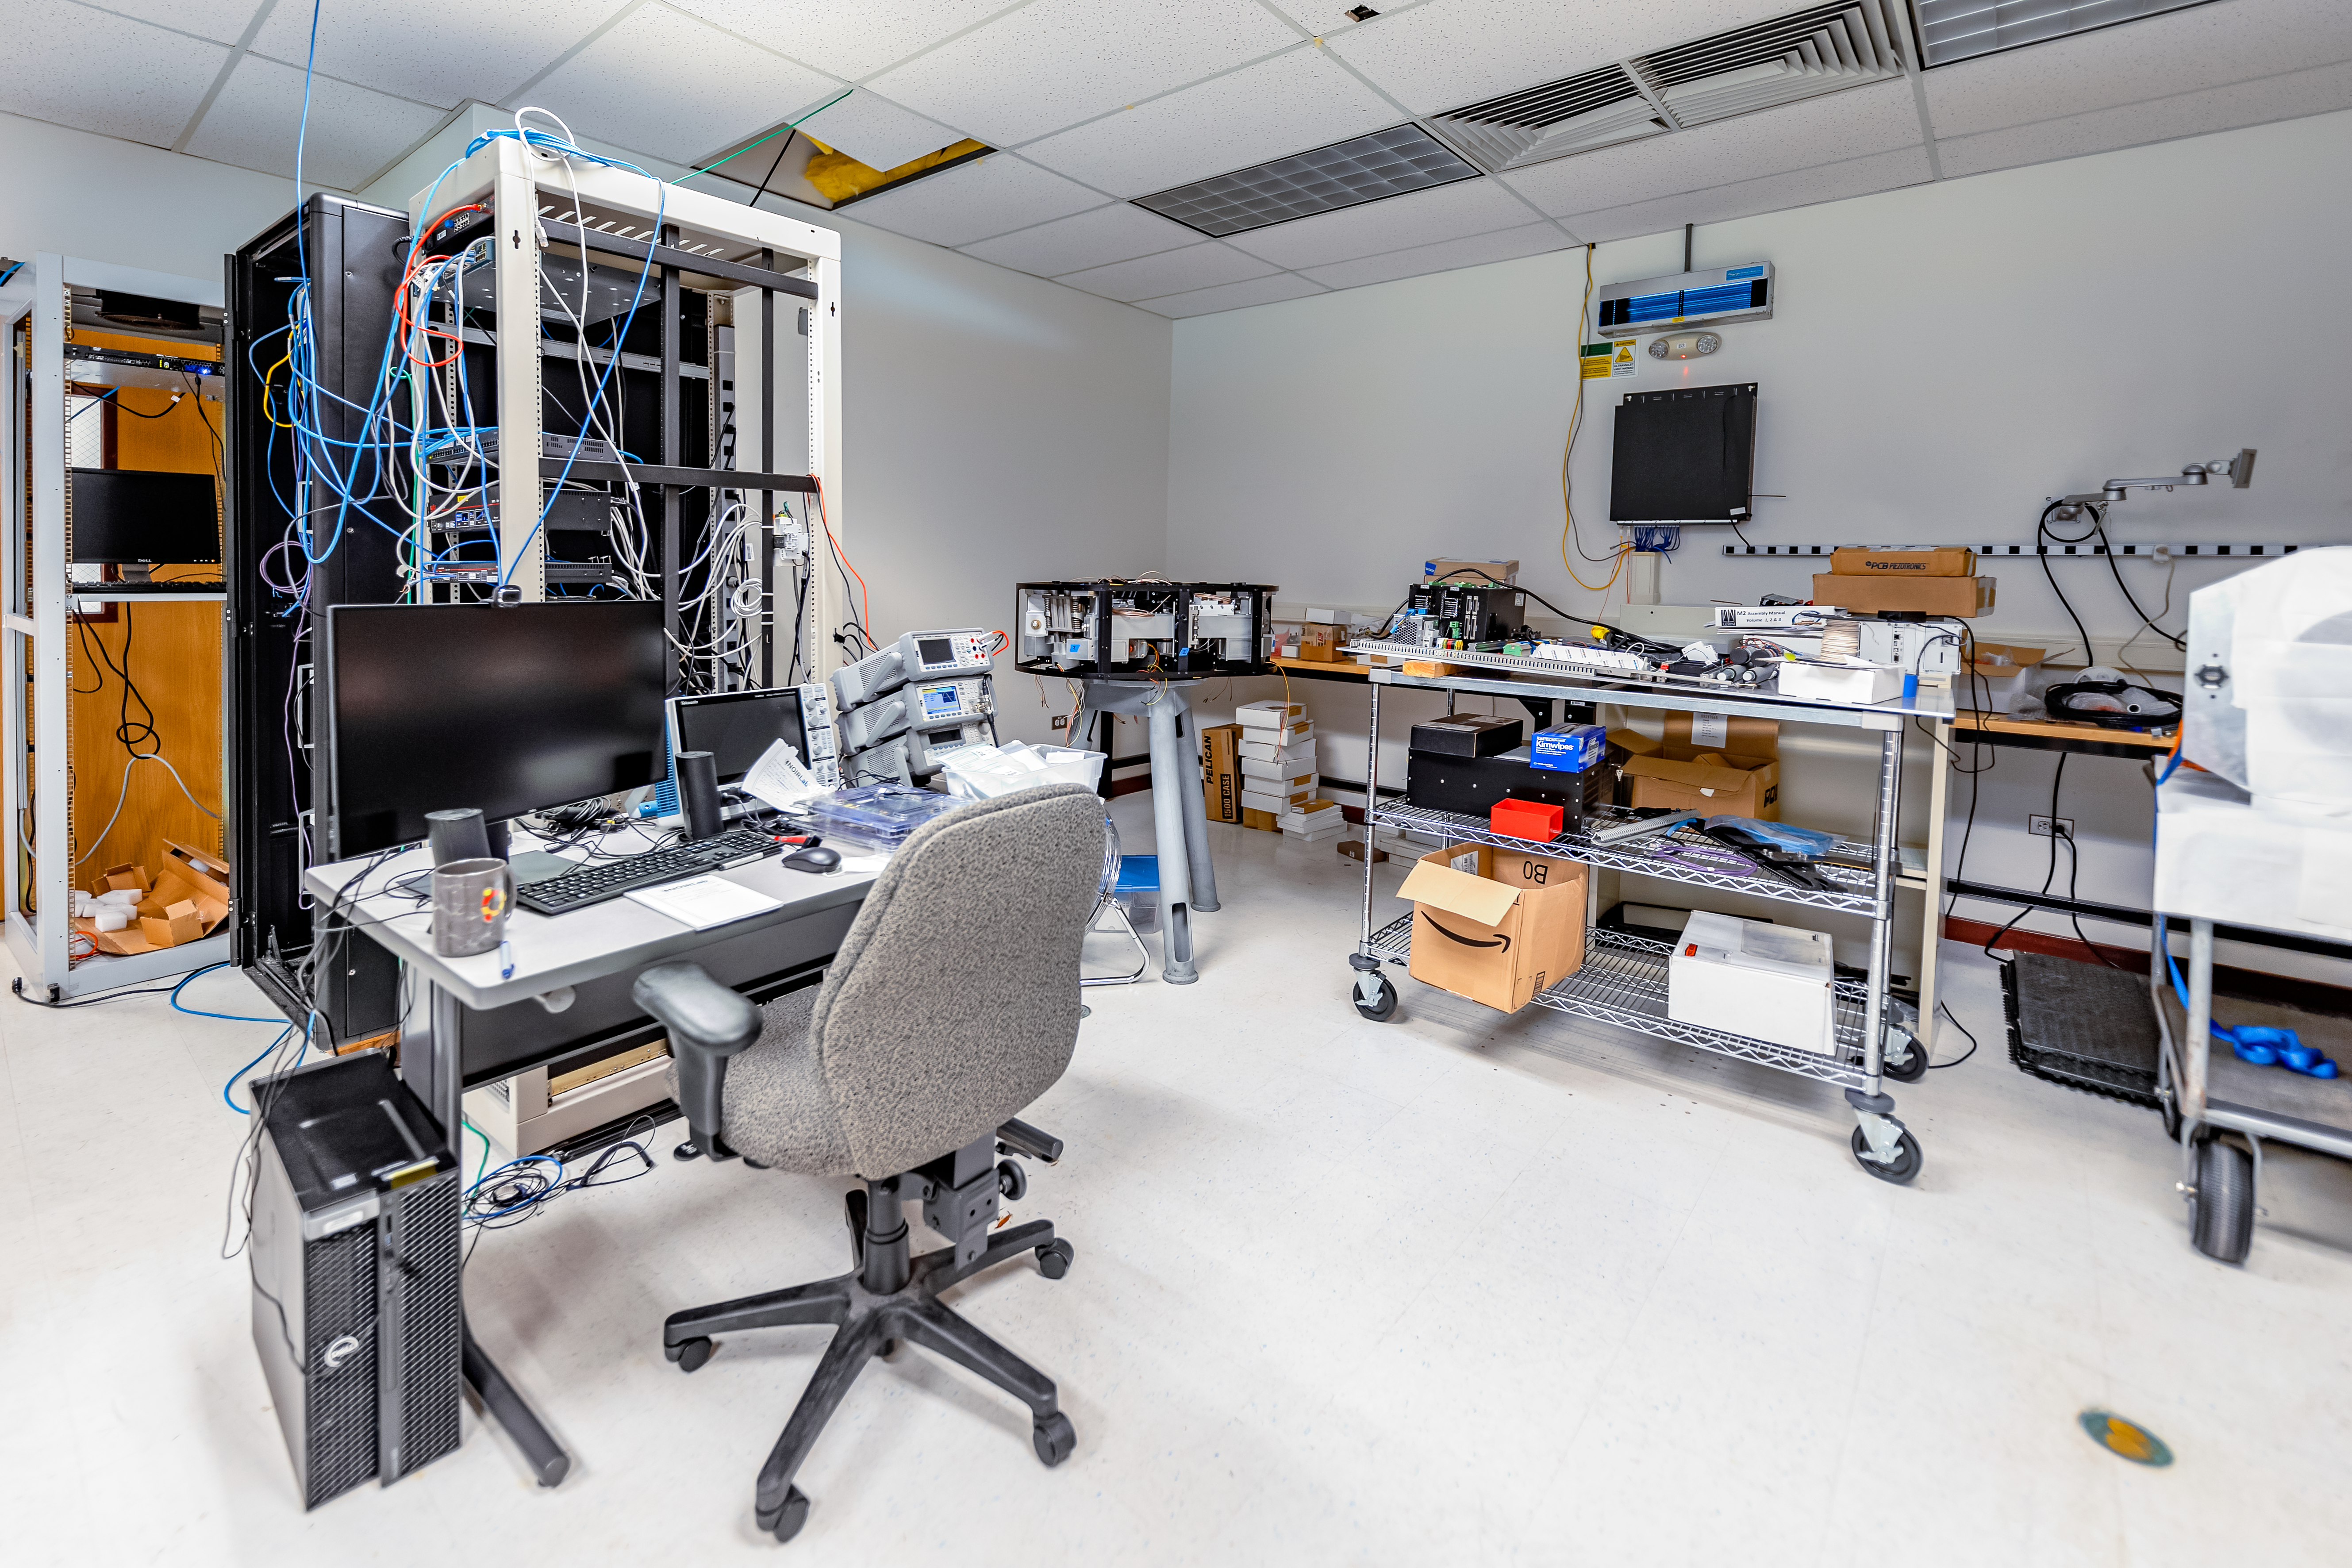

Hilo Base Facility M2 Lab

The M2 Lab at the Gemini North Hilo Base Facility in Hilo, Hawai‘i.

Credit: NOIRLab/AURA/NSF/ T. Slovinský